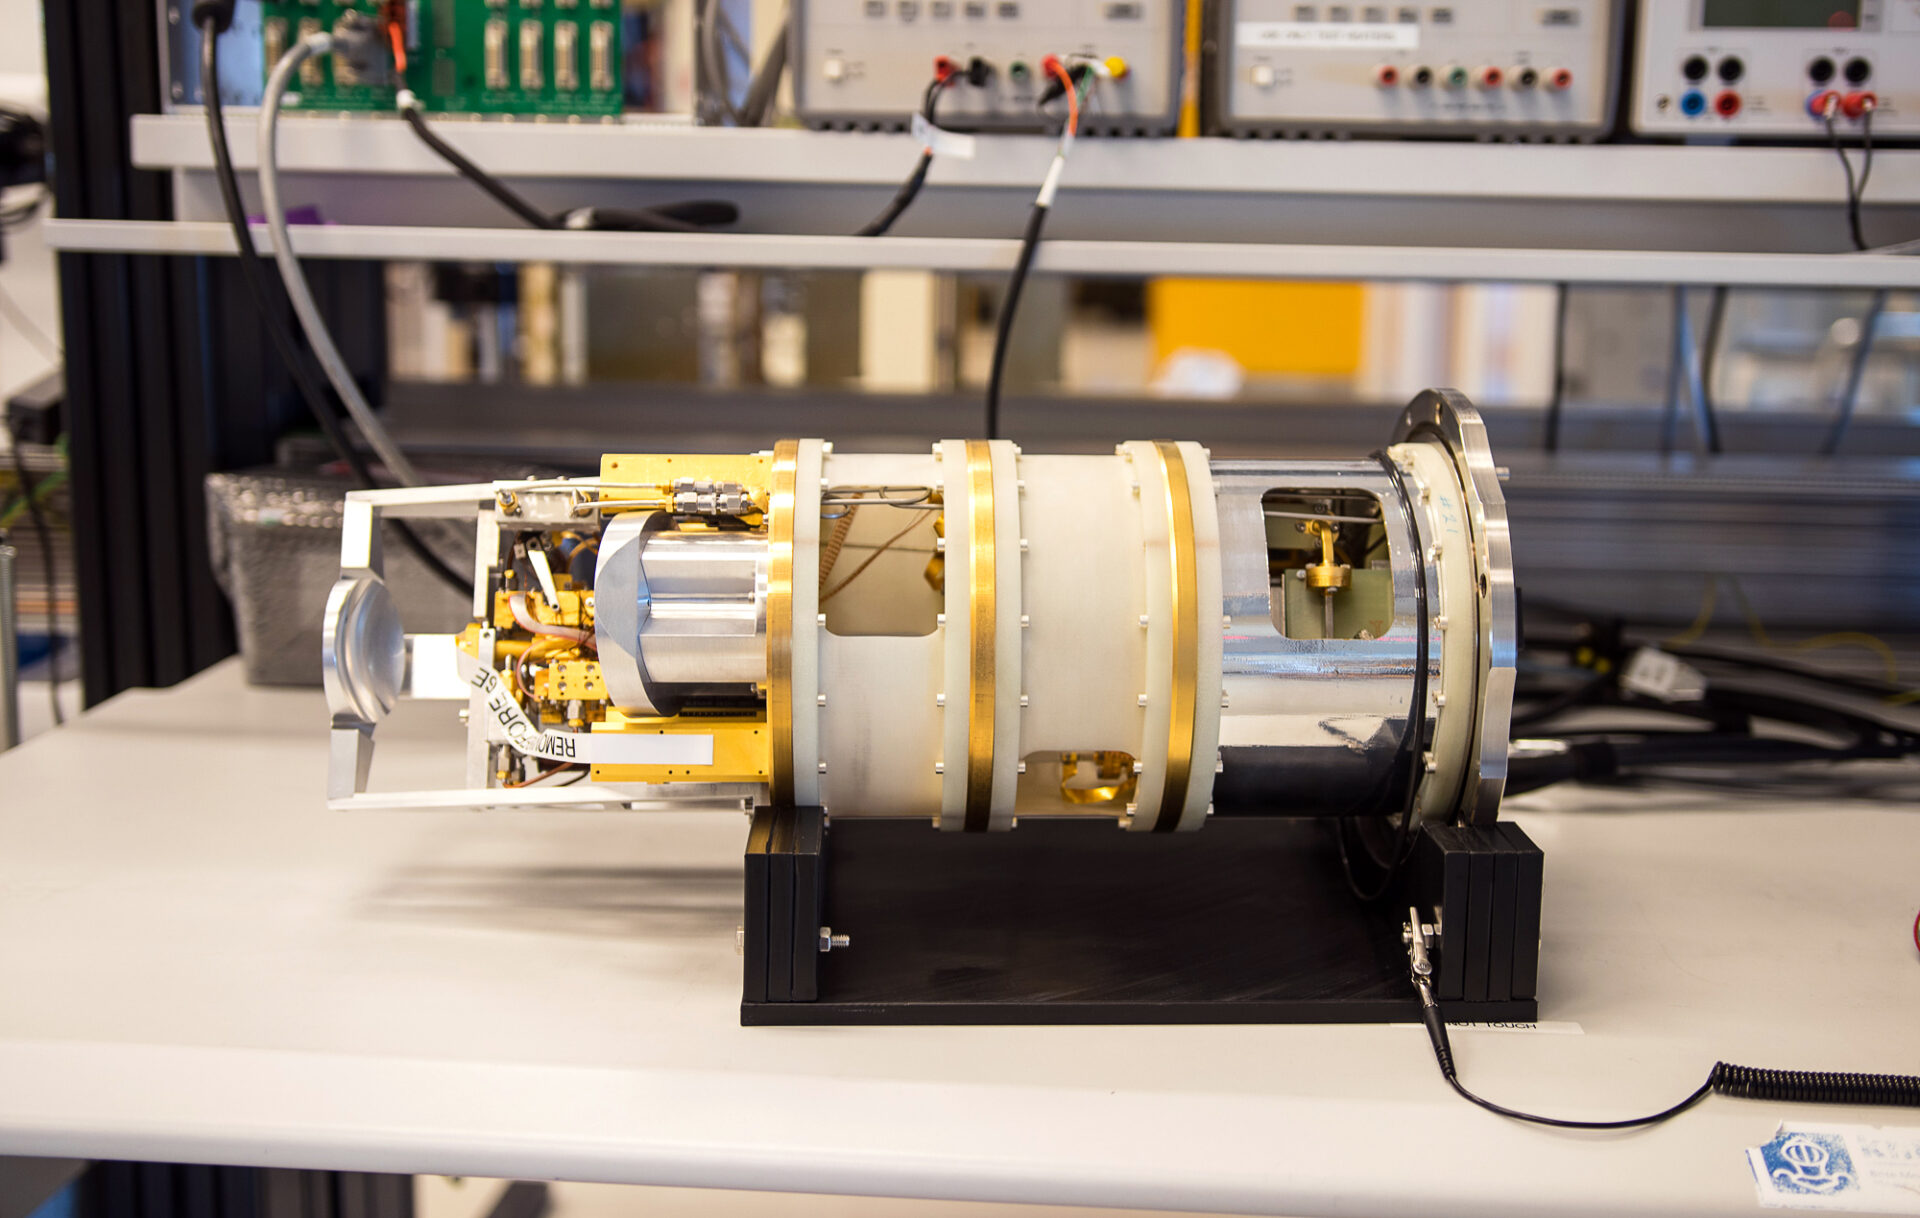

Each antenna has 10 of these receivers

To capture the different frequencies in the millimeter / submillimeter range observed by ALMA, it is necessary to have sophisticated receivers. Each antenna has 10 of these receivers -or bands- that together make up the structure called "Front End".

Credit: ALMA (ESO / NAOJ / NRAO)